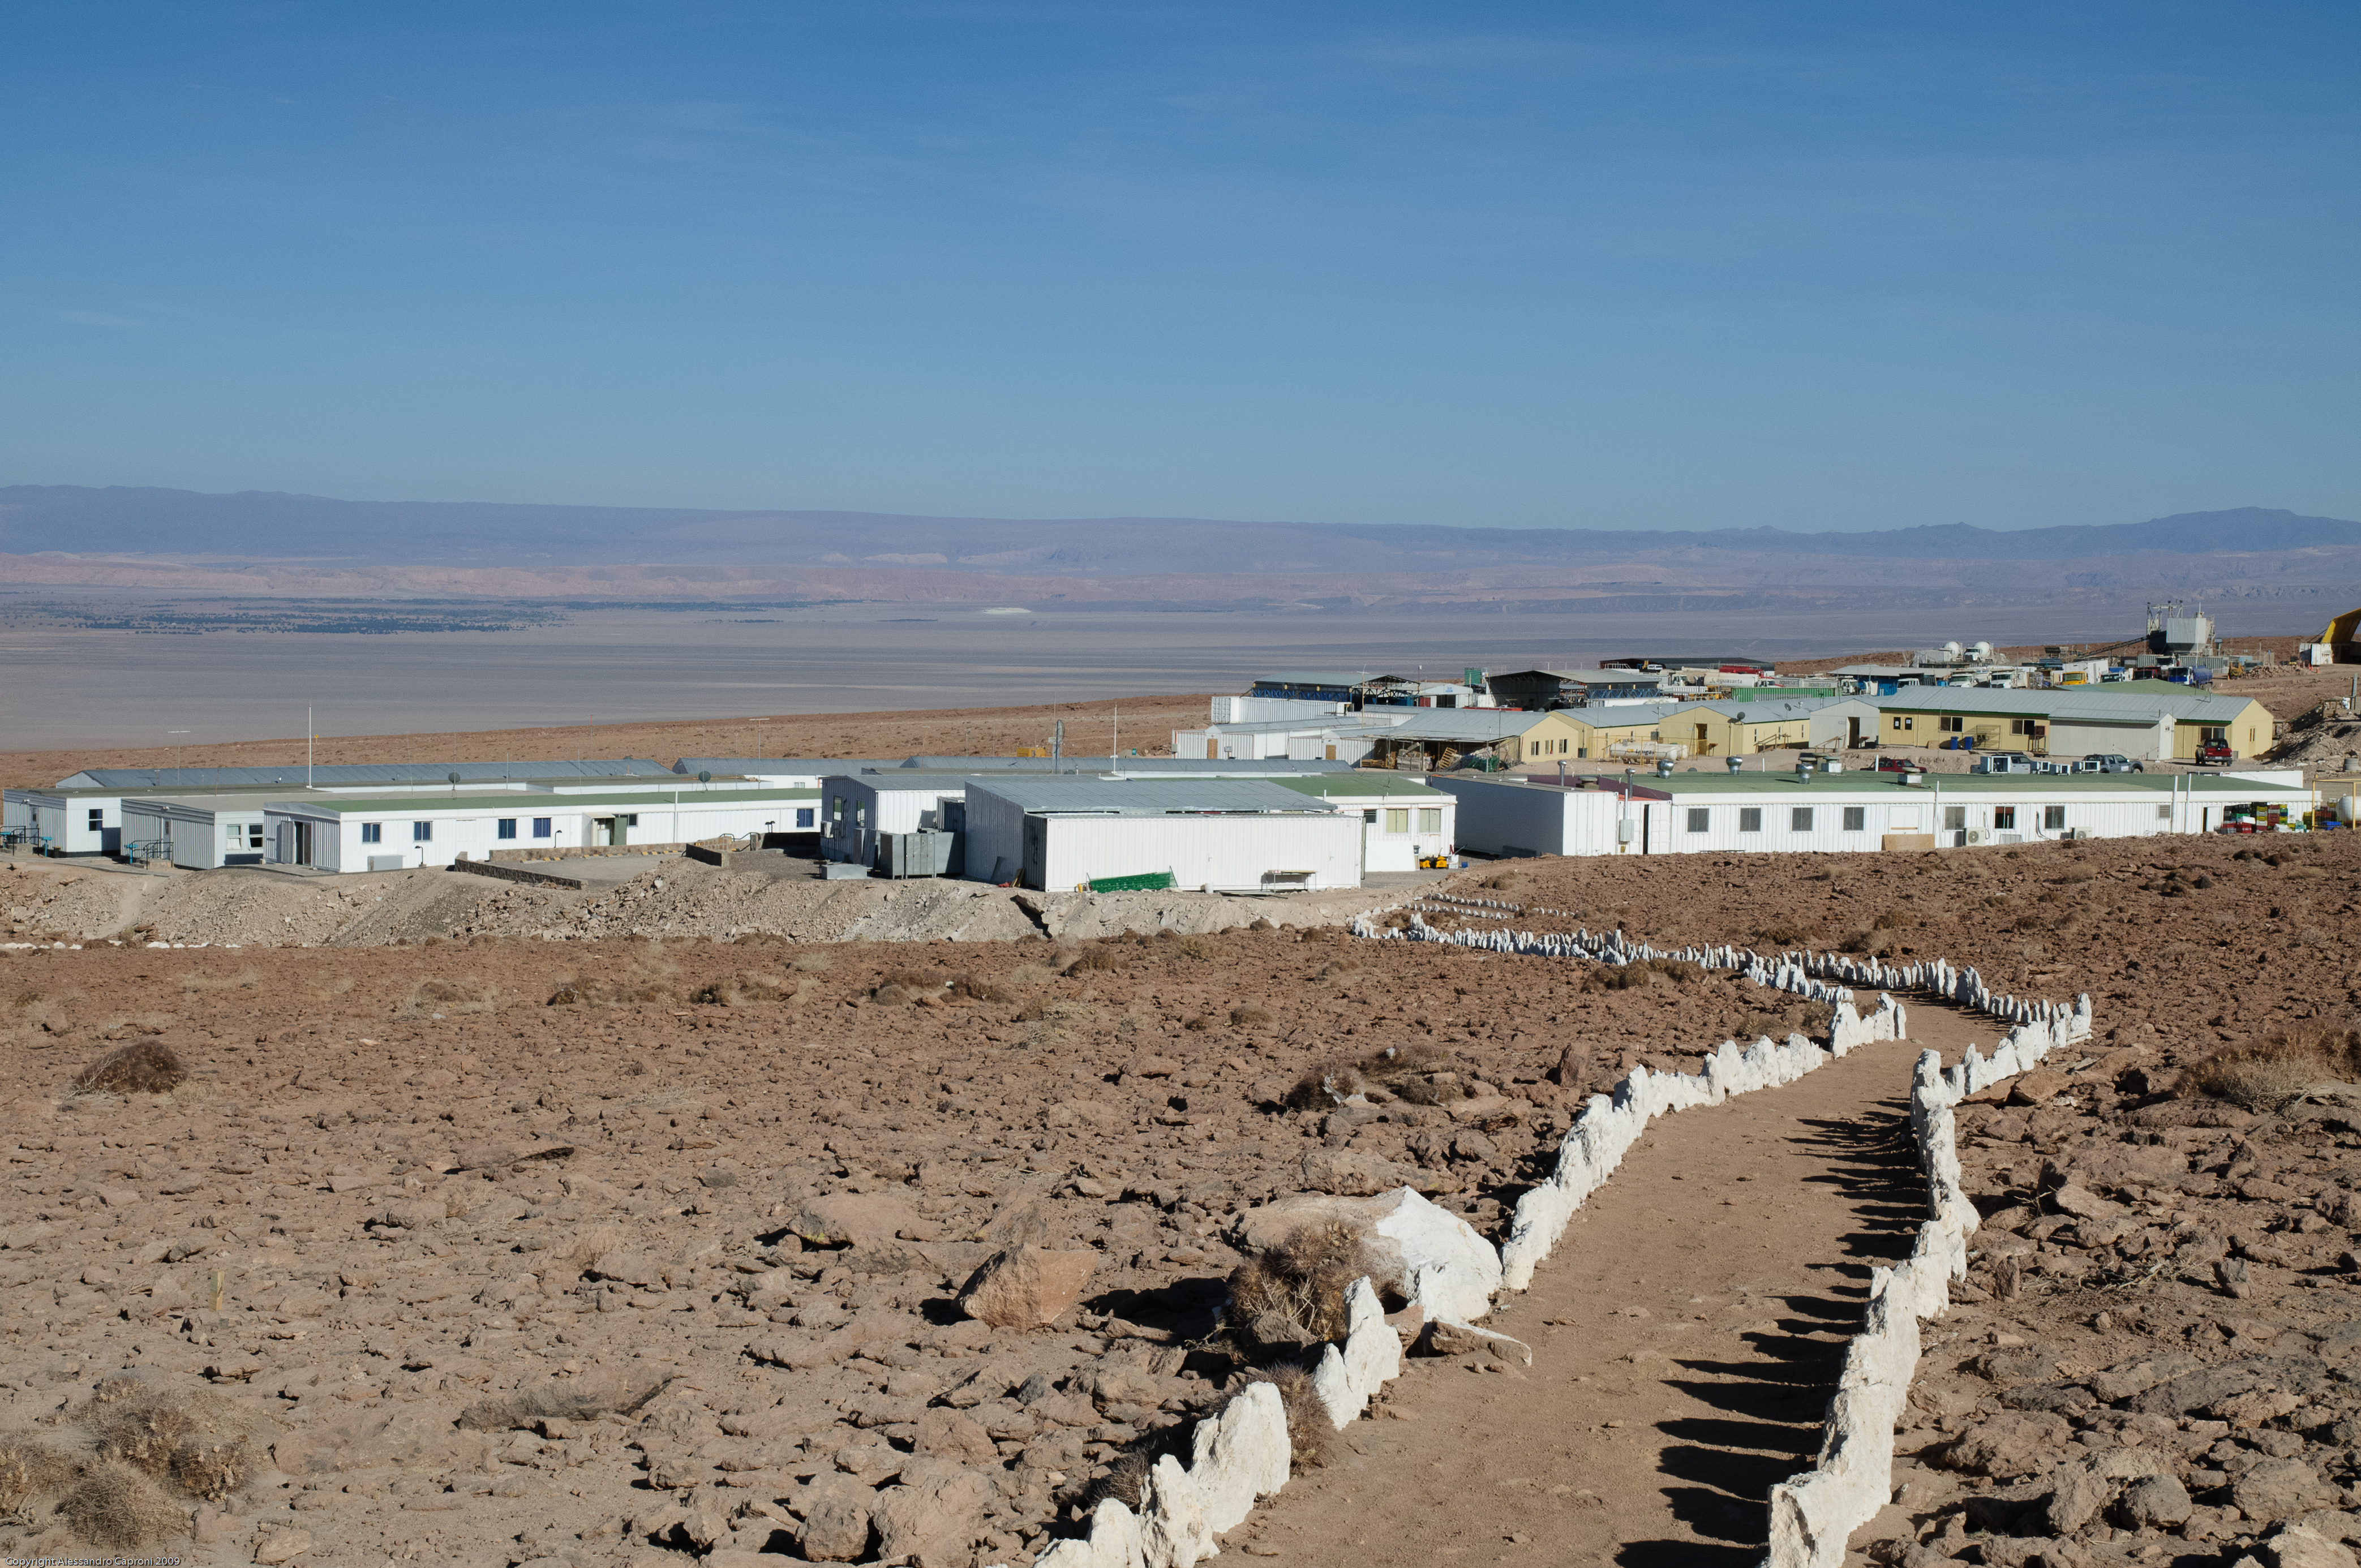

Original ALMA campsite

Original ALMA campsite before the construction of the Residencia. In the background, the Atacama Salt Flat.

Credit: Alessandro Caproni (ESO)